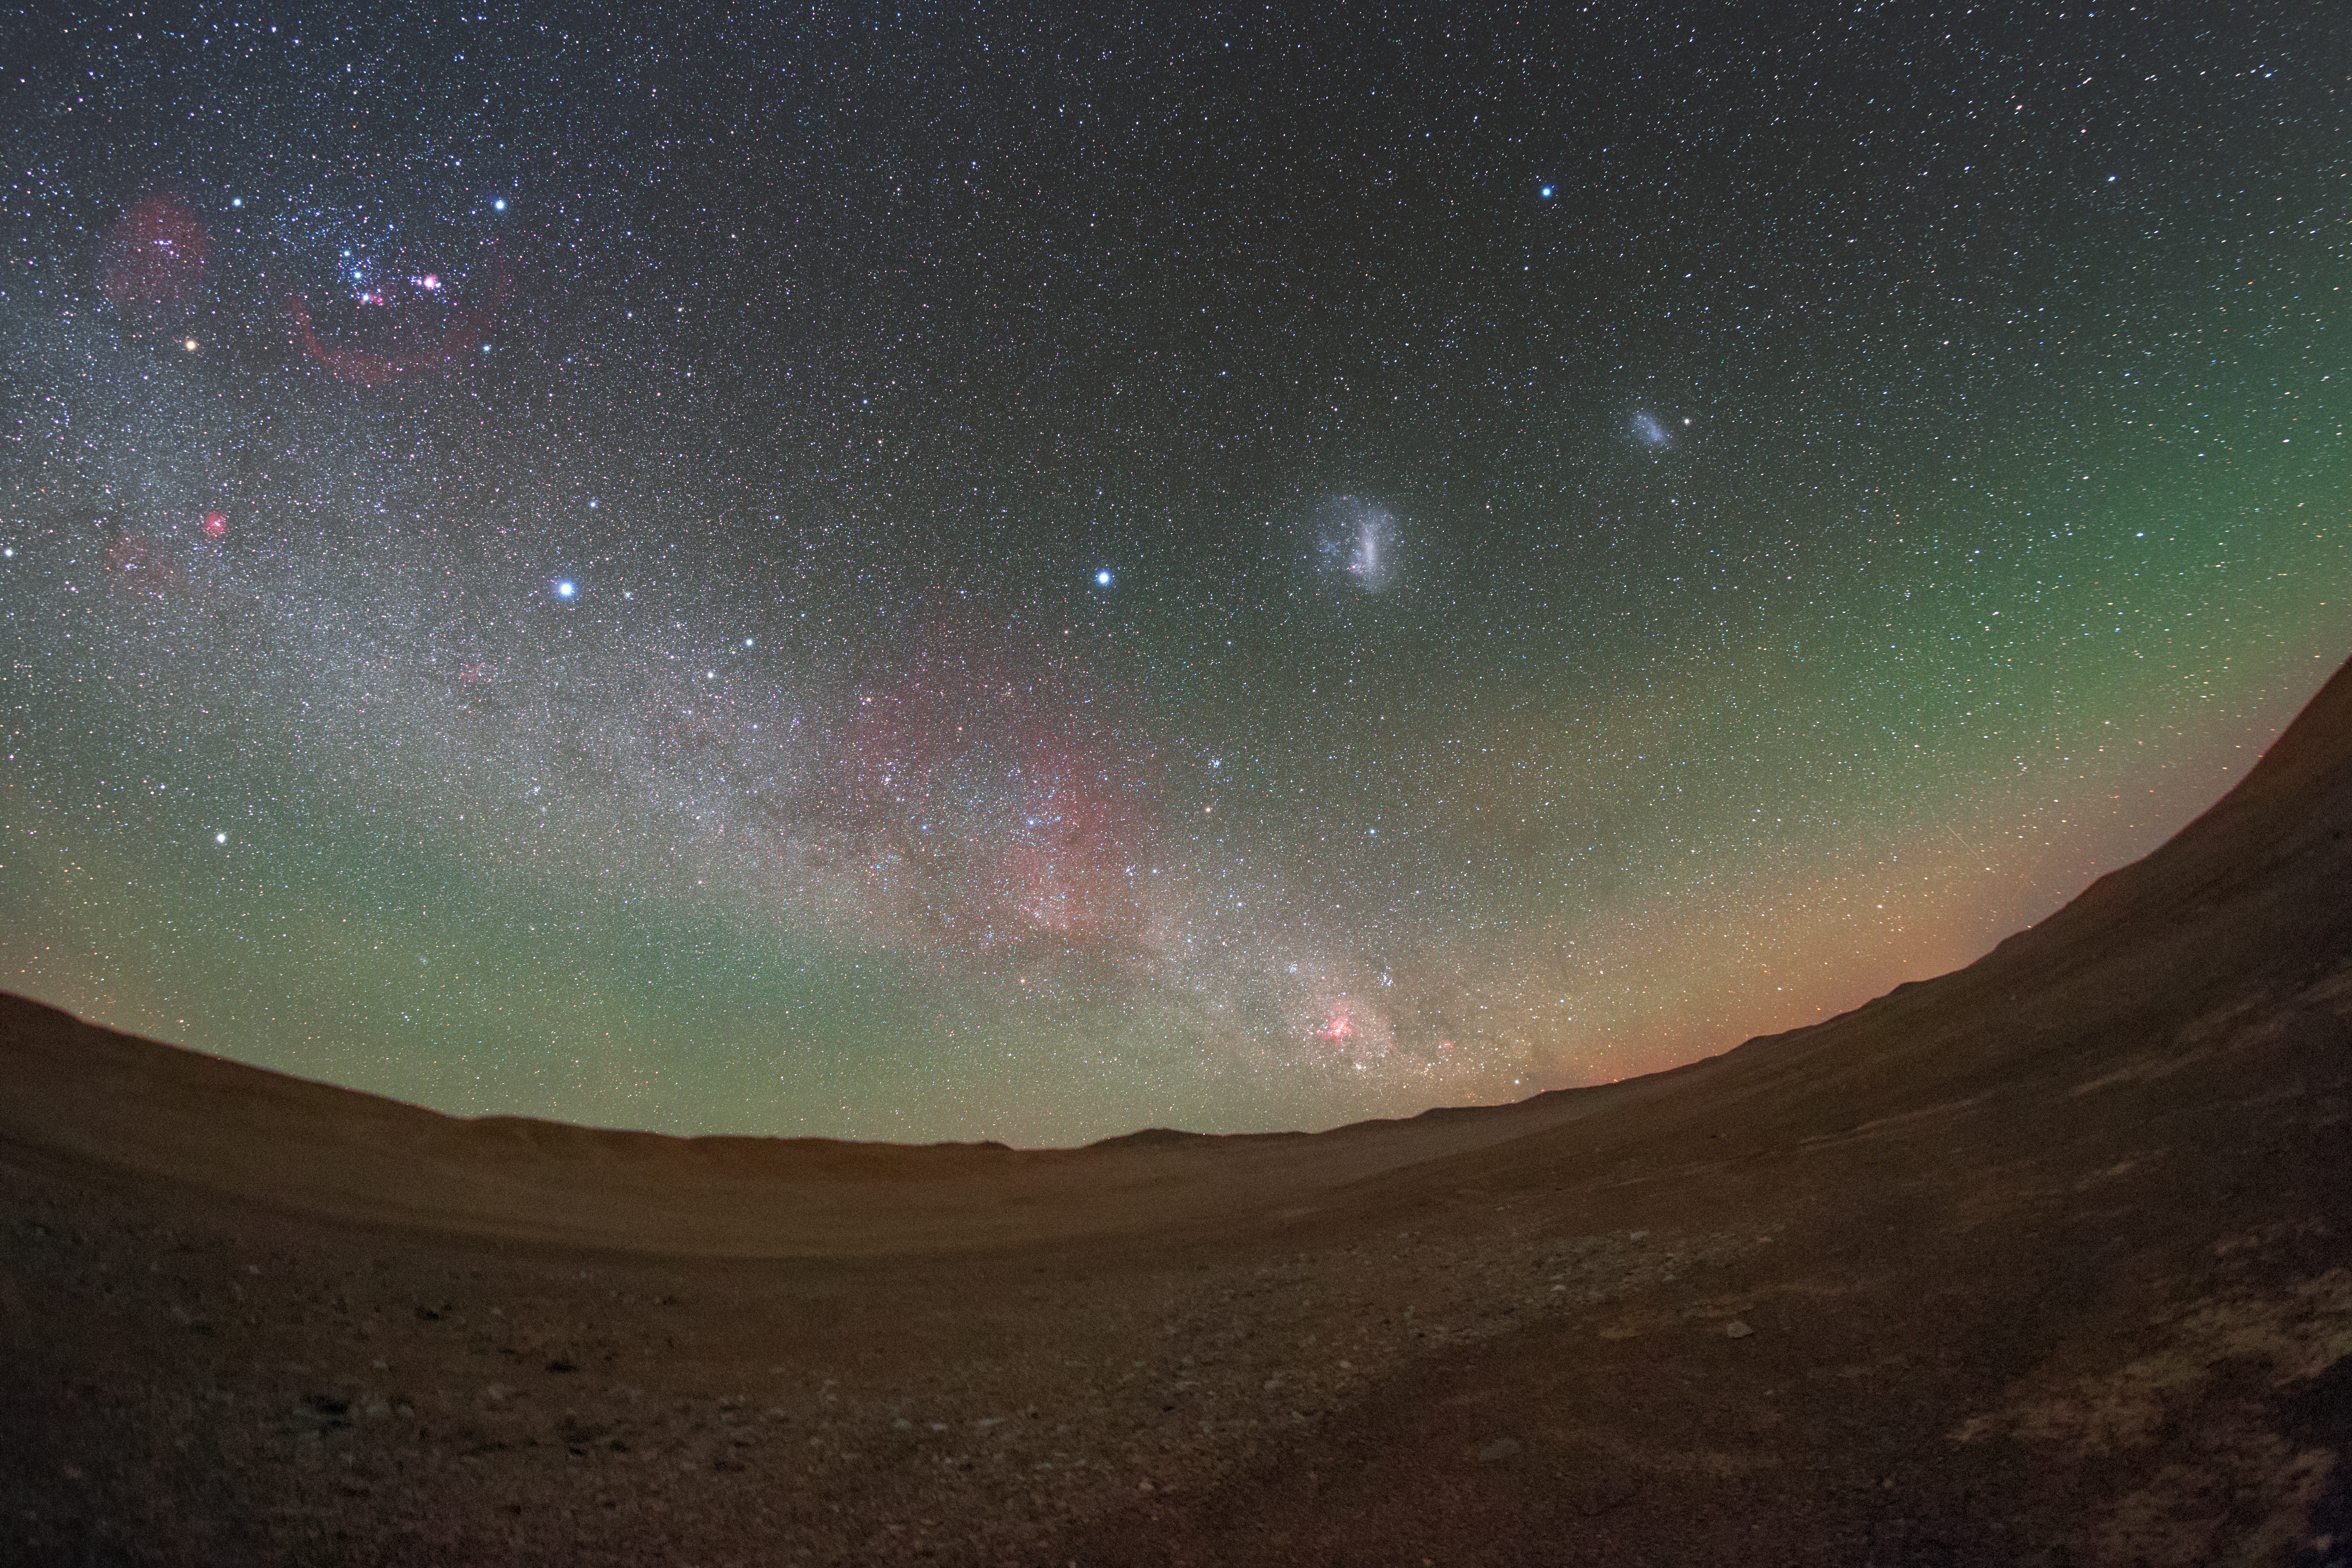

Sharing the sky

The stunning sky over the Atacama desert gives ESO's Paranal Observatory excellent observing conditions. The Cherenkov Telescope Array will have its southern hemisphere observatory at Paranal, sharing this magnificent sky.

Credit: ESO